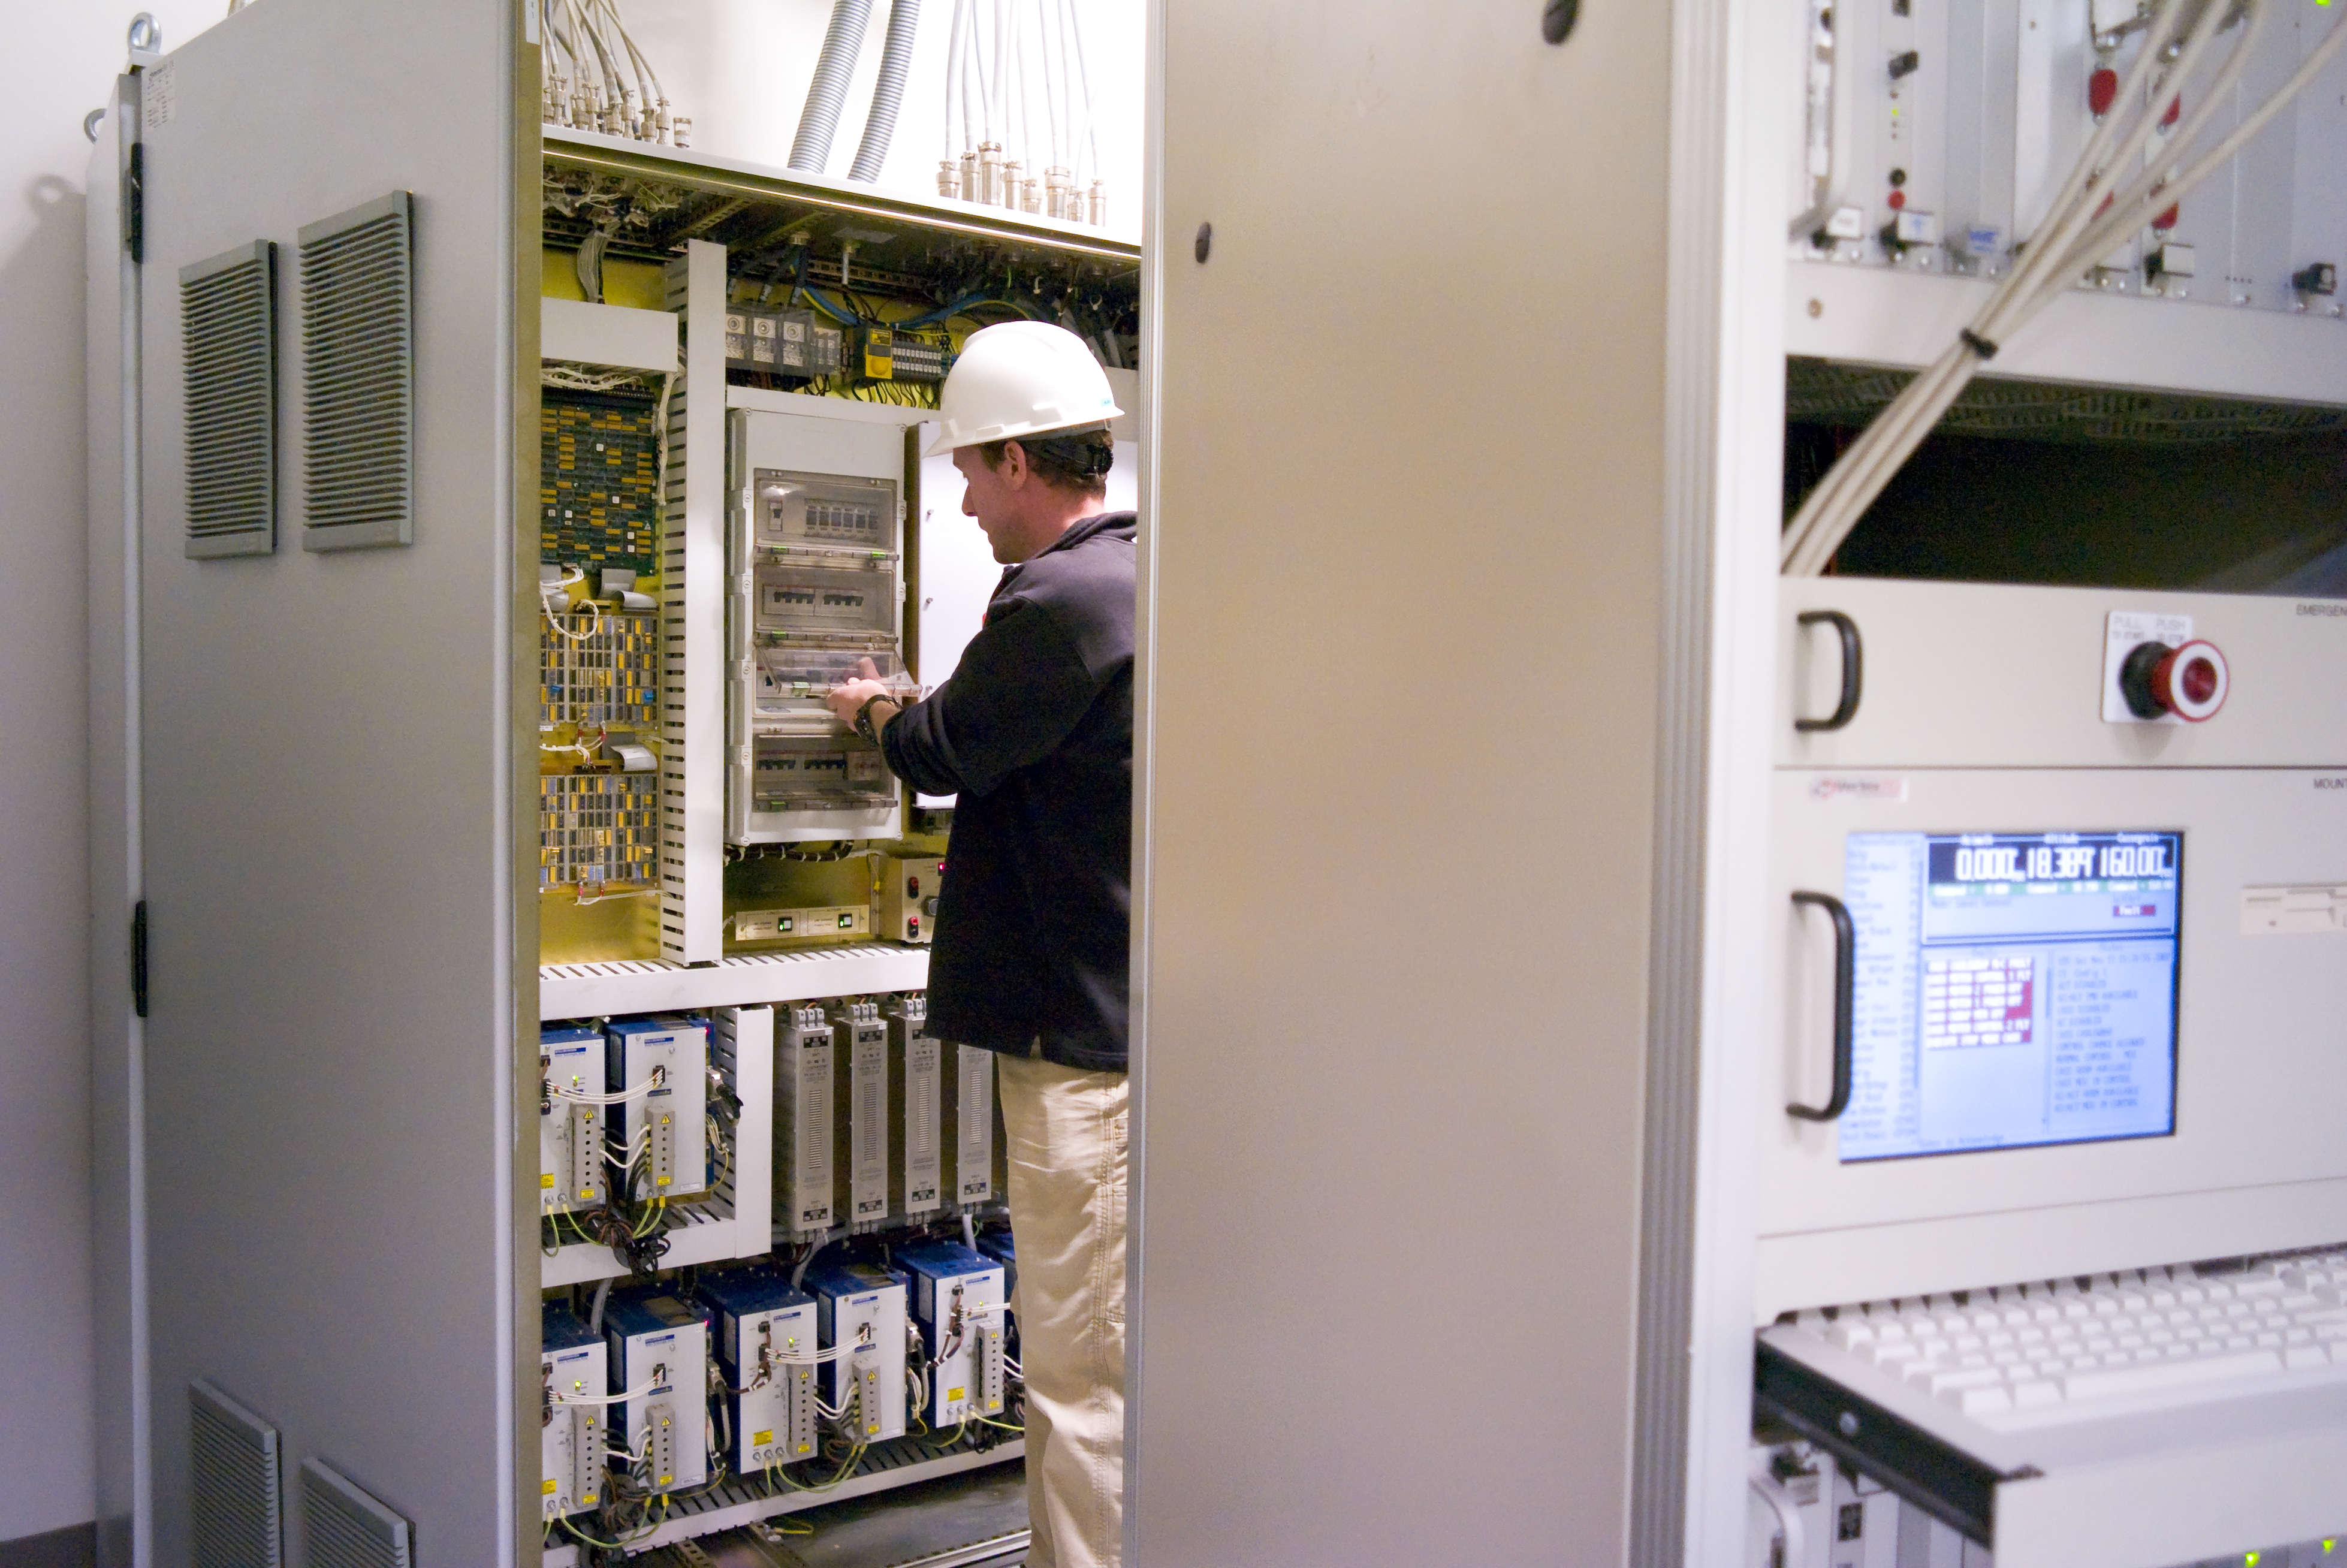

VISTA control

Control console and cabinet of VISTA, taken on november 2007.

Credit: ESO/H.H.Heyer